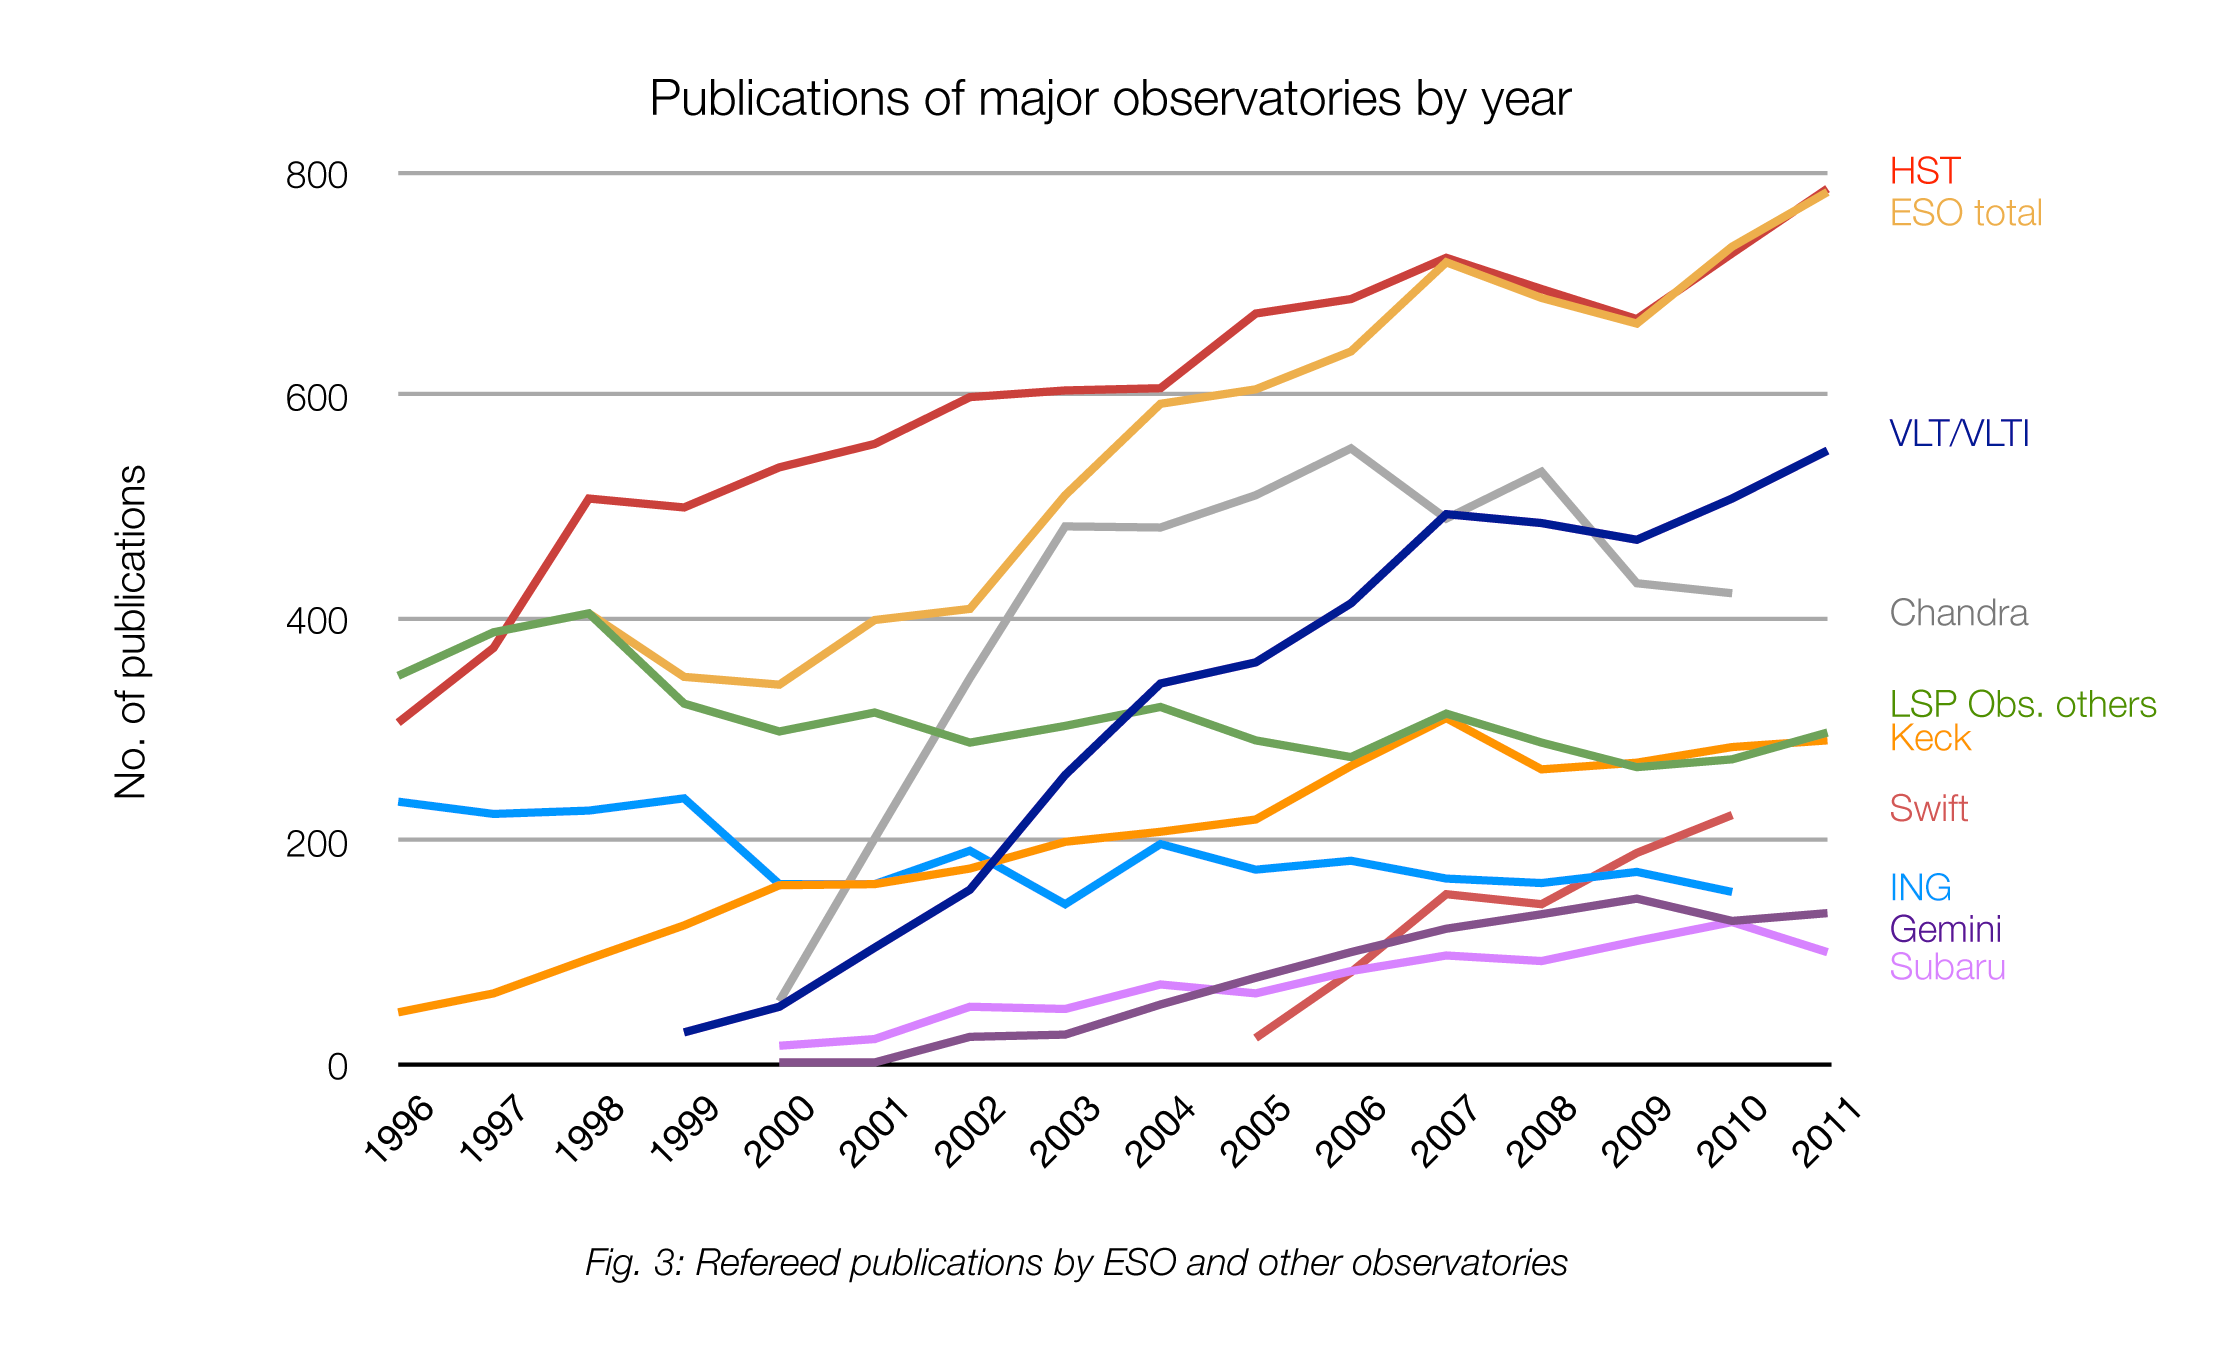

Number of papers published using different observatories

The number of refereed papers published based on data from ESO and other telescopes over the period 1996 to the 2011. These numbers are from the ESO Telescope Bibliography (telbib).

Credit: ESO